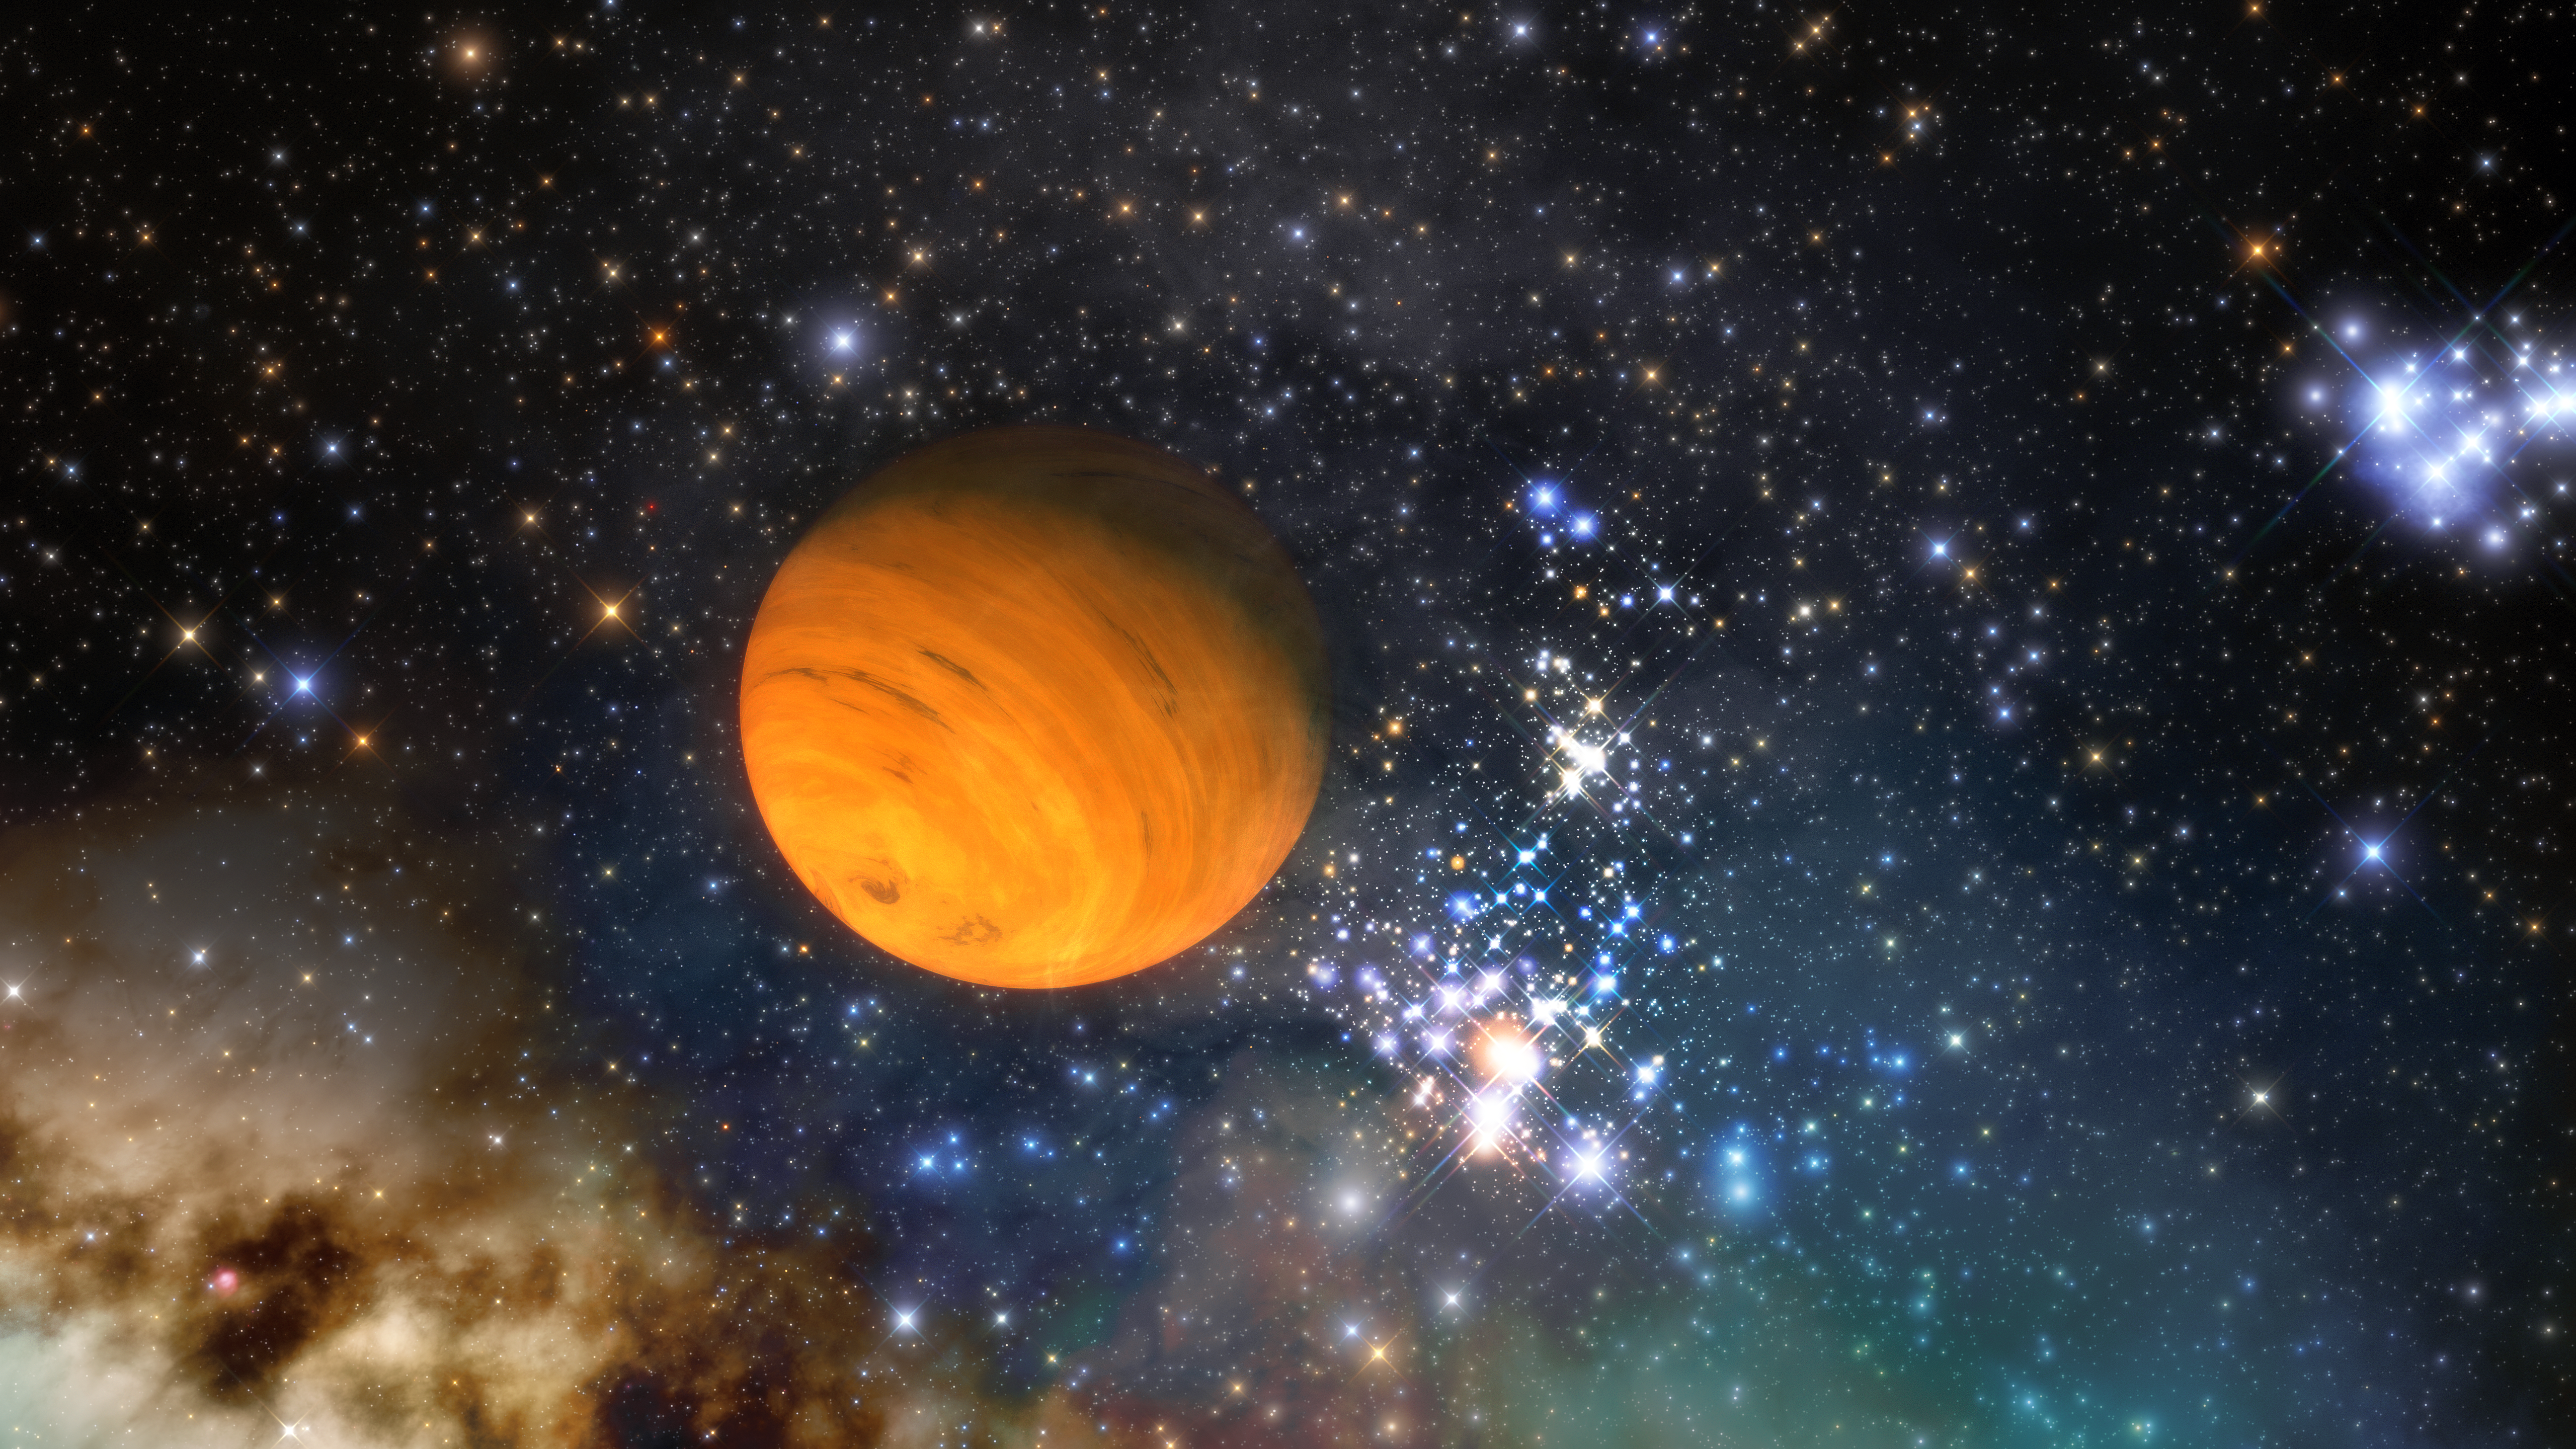

Artist's impression of a free-floating planet

An artist's impression of a free-floating planet. Using observations and archival data from several of NSF NOIRLab’s observatories, together with observations from telescopes around the world and in orbit, astronomers have discovered at least 70 new free-floating planets — planets that wander through space without a parent star — in a nearby region of the Milky Way known as Upper Scorpius OB stellar association.

Credit: NOIRLab/NSF/AURA/J. da Silva